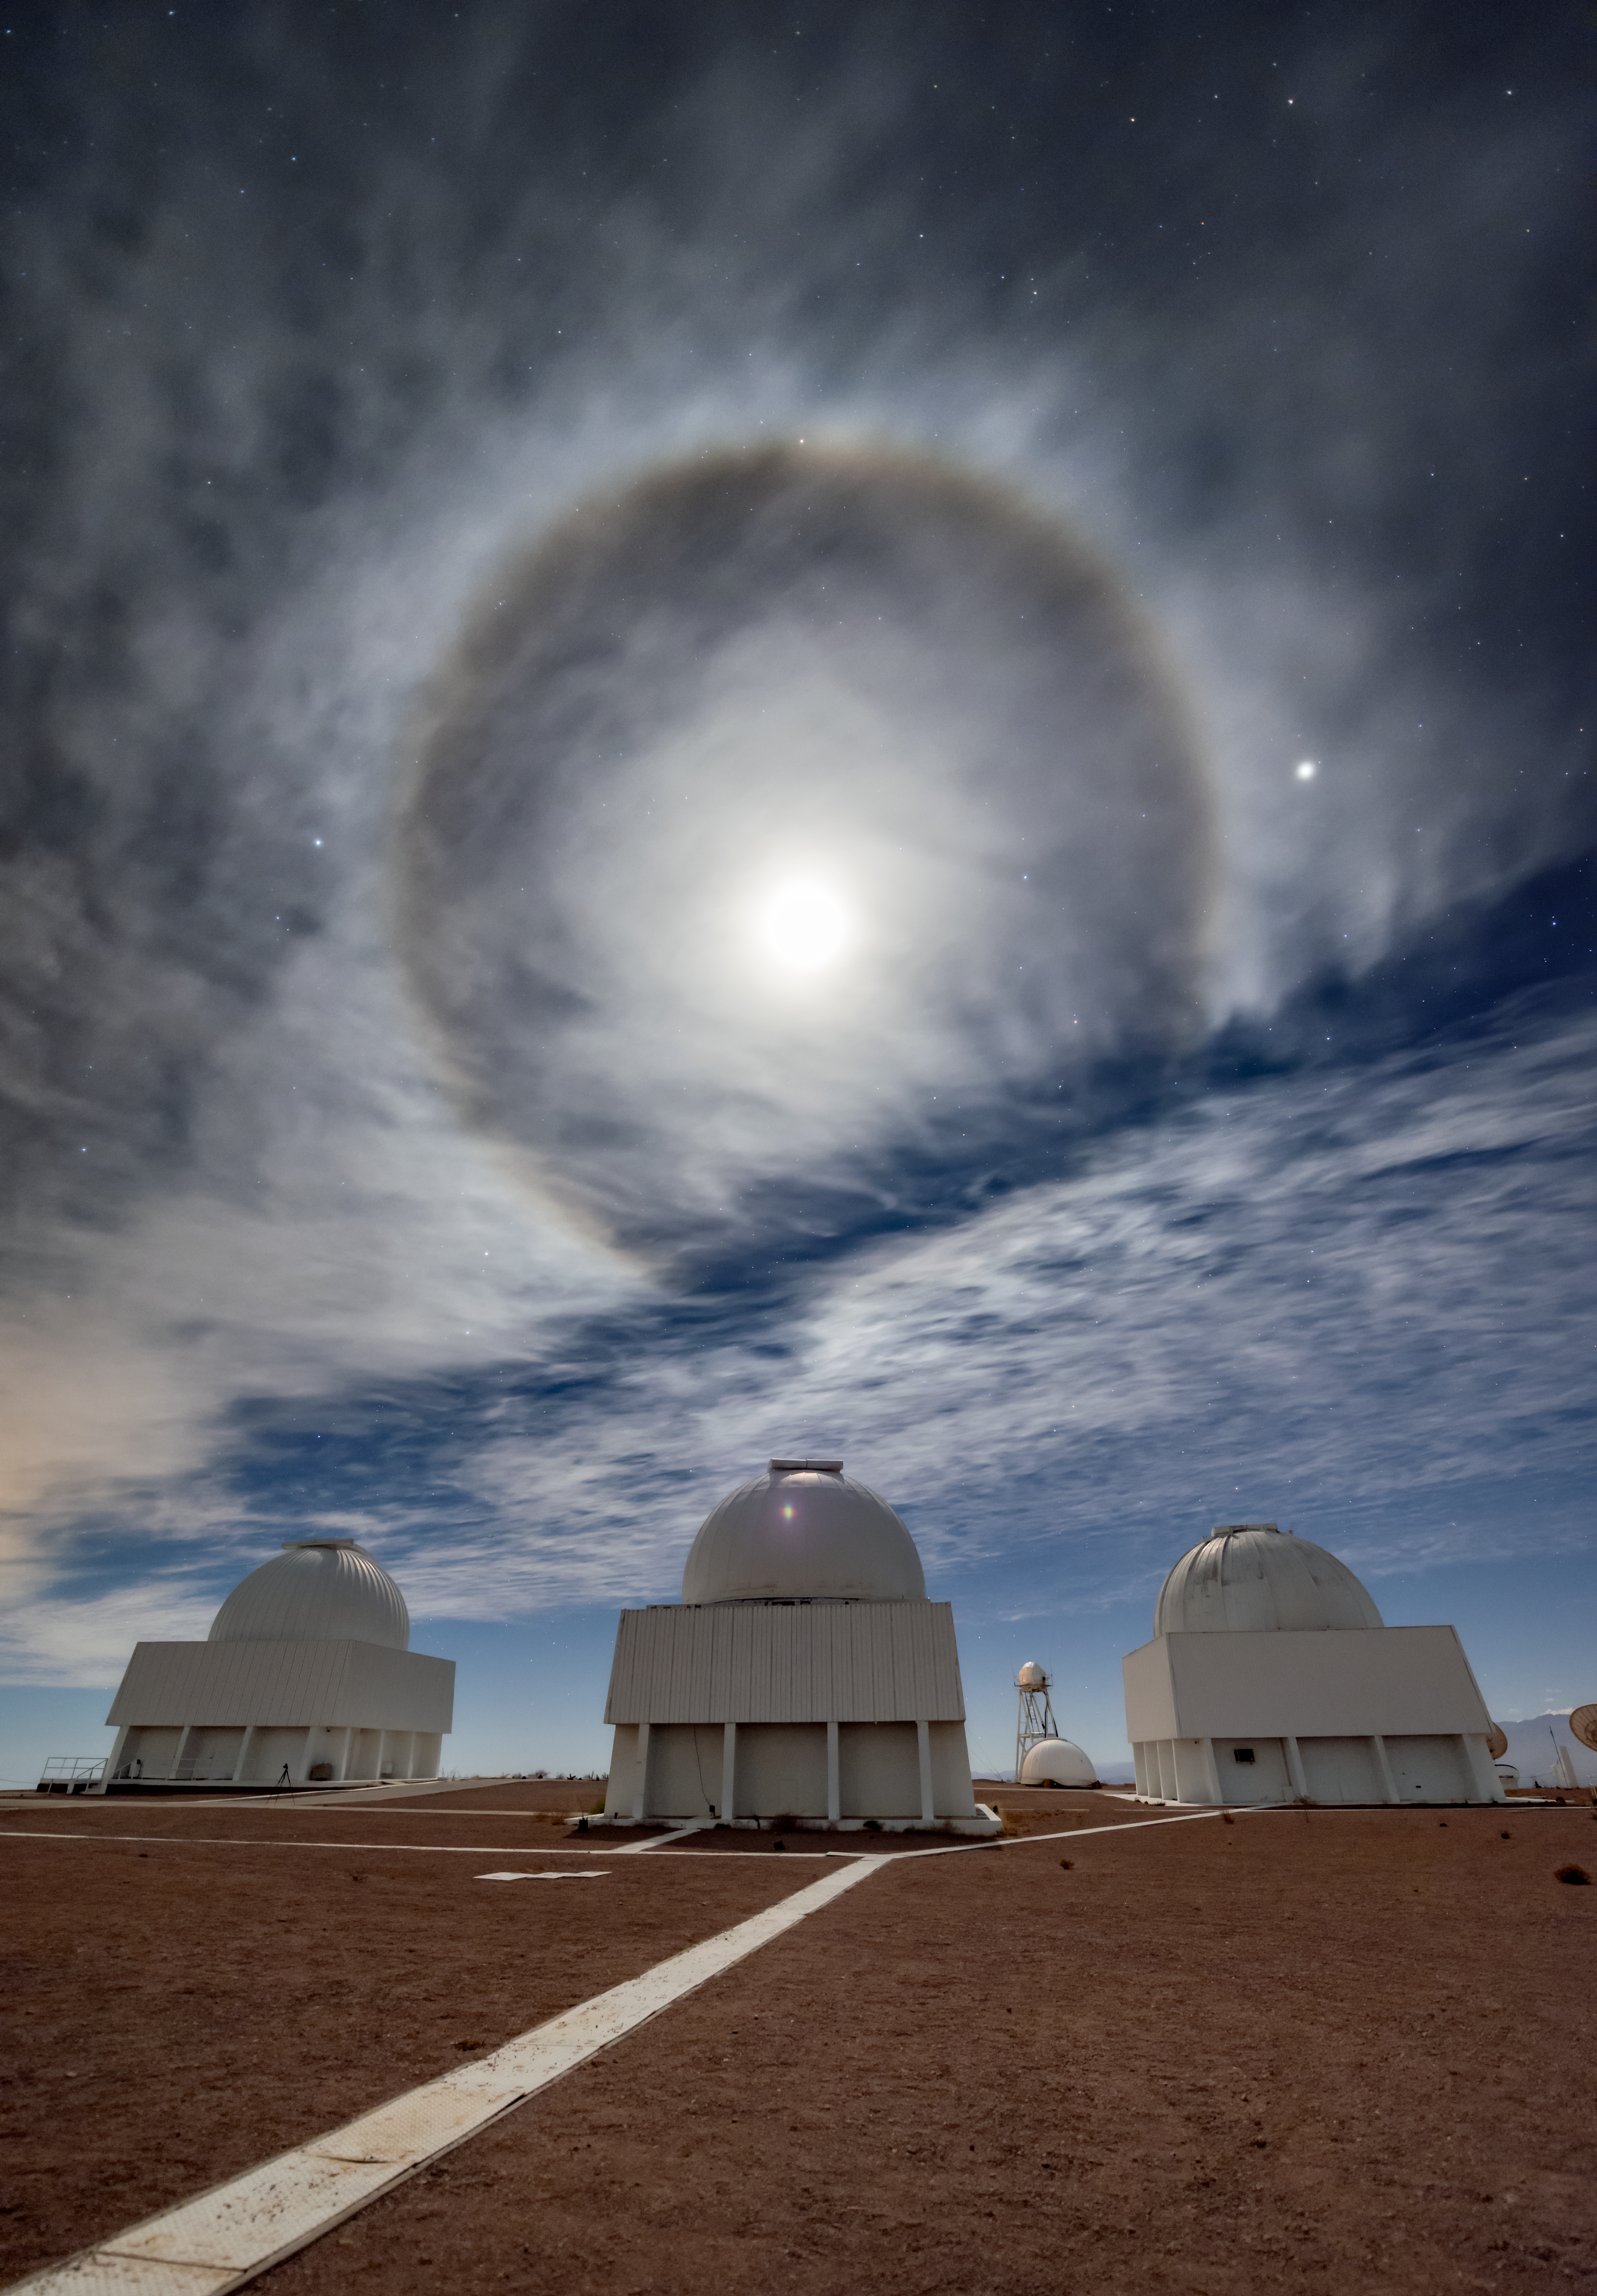

Telescopes Standing Sentry

Three telescopes stand sentry under an unusual skyscape in this image from Cerro Tololo Inter-American Observatory (CTIO), a Program of NSF NOIRLab. The prominent bright ring which hangs ominously above the telescopes is an optical phenomenon known as a 22° halo, and is created by the interplay of ice crystals and light in Earth’s atmosphere. When sunlight or moonlight encounters icy high-altitude clouds such as the wispy cirrus clouds in this image, countless ice crystals refract and redirect the rays of light and cause a halo to form. The angle of refraction depends on the wavelength of light, which causes the inner edge of the halo to be slightly reddened.

The central telescope in this image is the Curtis Schmidt Telescope, which is flanked by the SMARTS 0.9-meter and 1.0-meter telescopes. These three telescopes are part of a complex of around 40 telescopes at CTIO, which together provide US and worldwide astronomers with access to astronomical research in the southern hemisphere.

Credit: CTIO/NOIRLab/NSF/AURA/B. Tafreshi